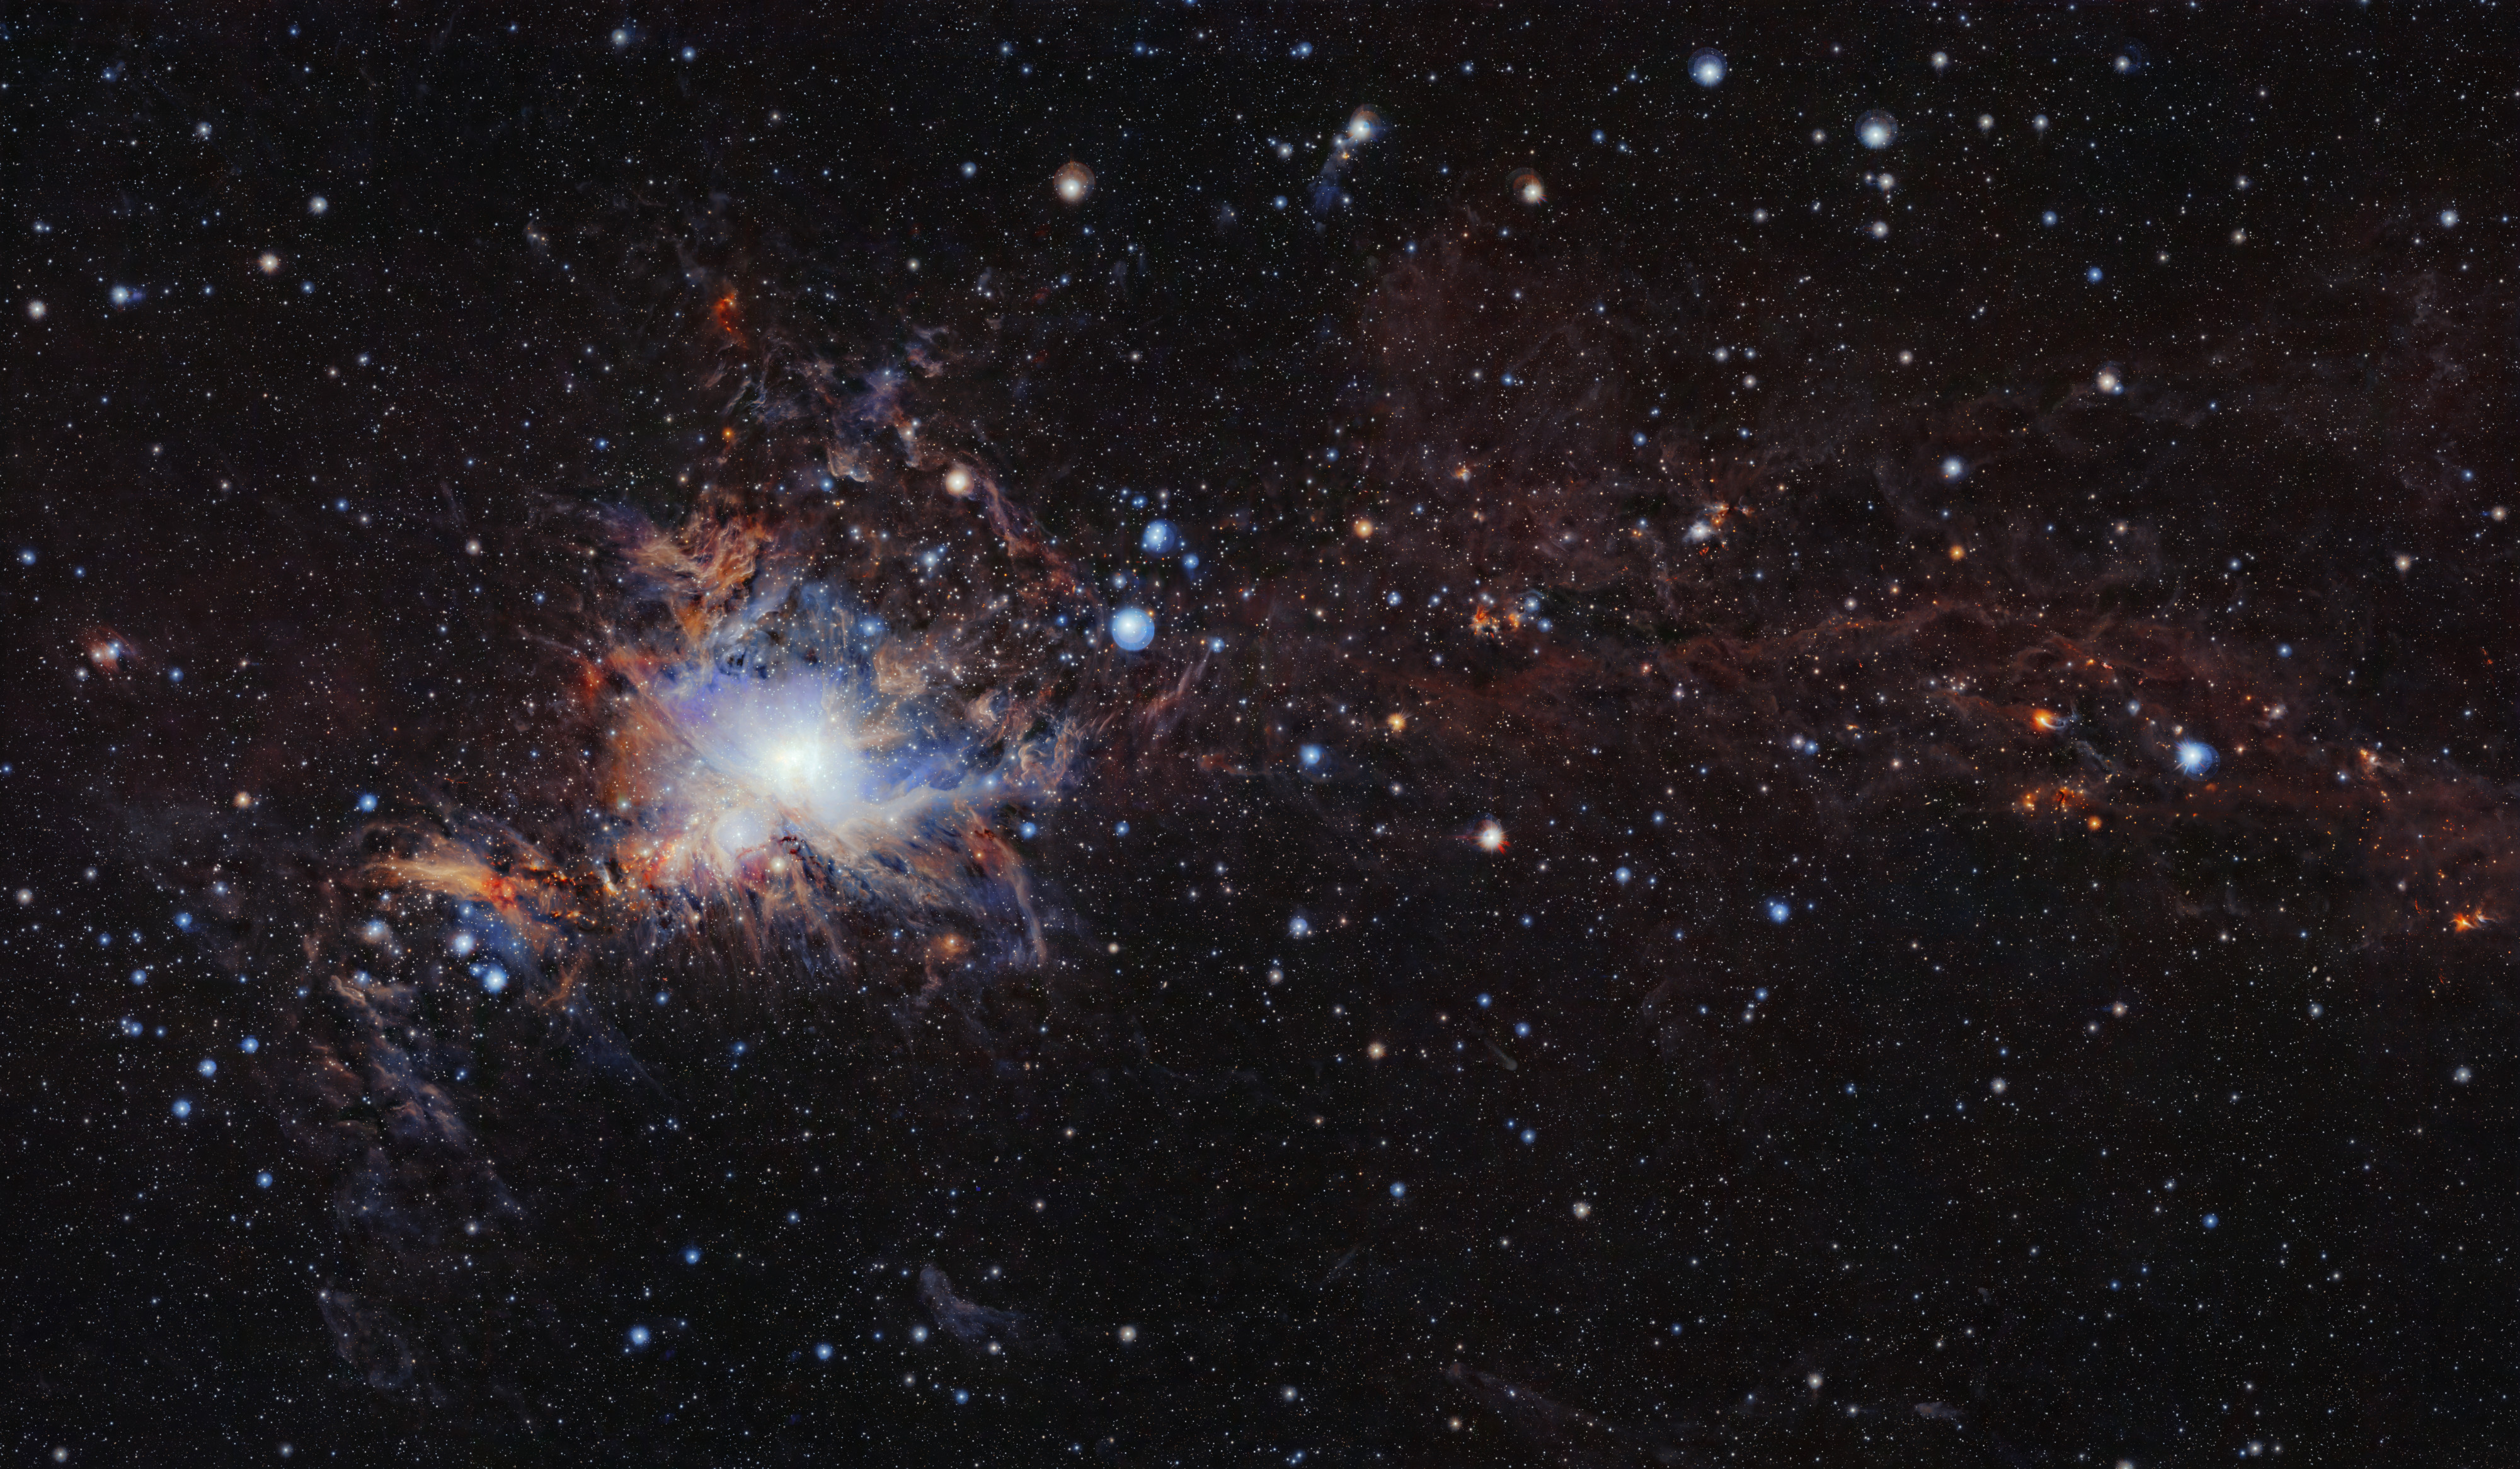

The Orion A molecular cloud (for comparison)

This image from the VISTA infrared survey telescope at ESO’s Paranal Observatory in northern Chile is part of the largest infrared high-resolution mosaic of Orion ever created. It covers the Orion A molecular cloud, the nearest known massive star factory, lying about 1350 light-years from Earth, and reveals many young stars and other objects normally buried deep inside the dusty clouds.

Credit: ESO/VISION survey